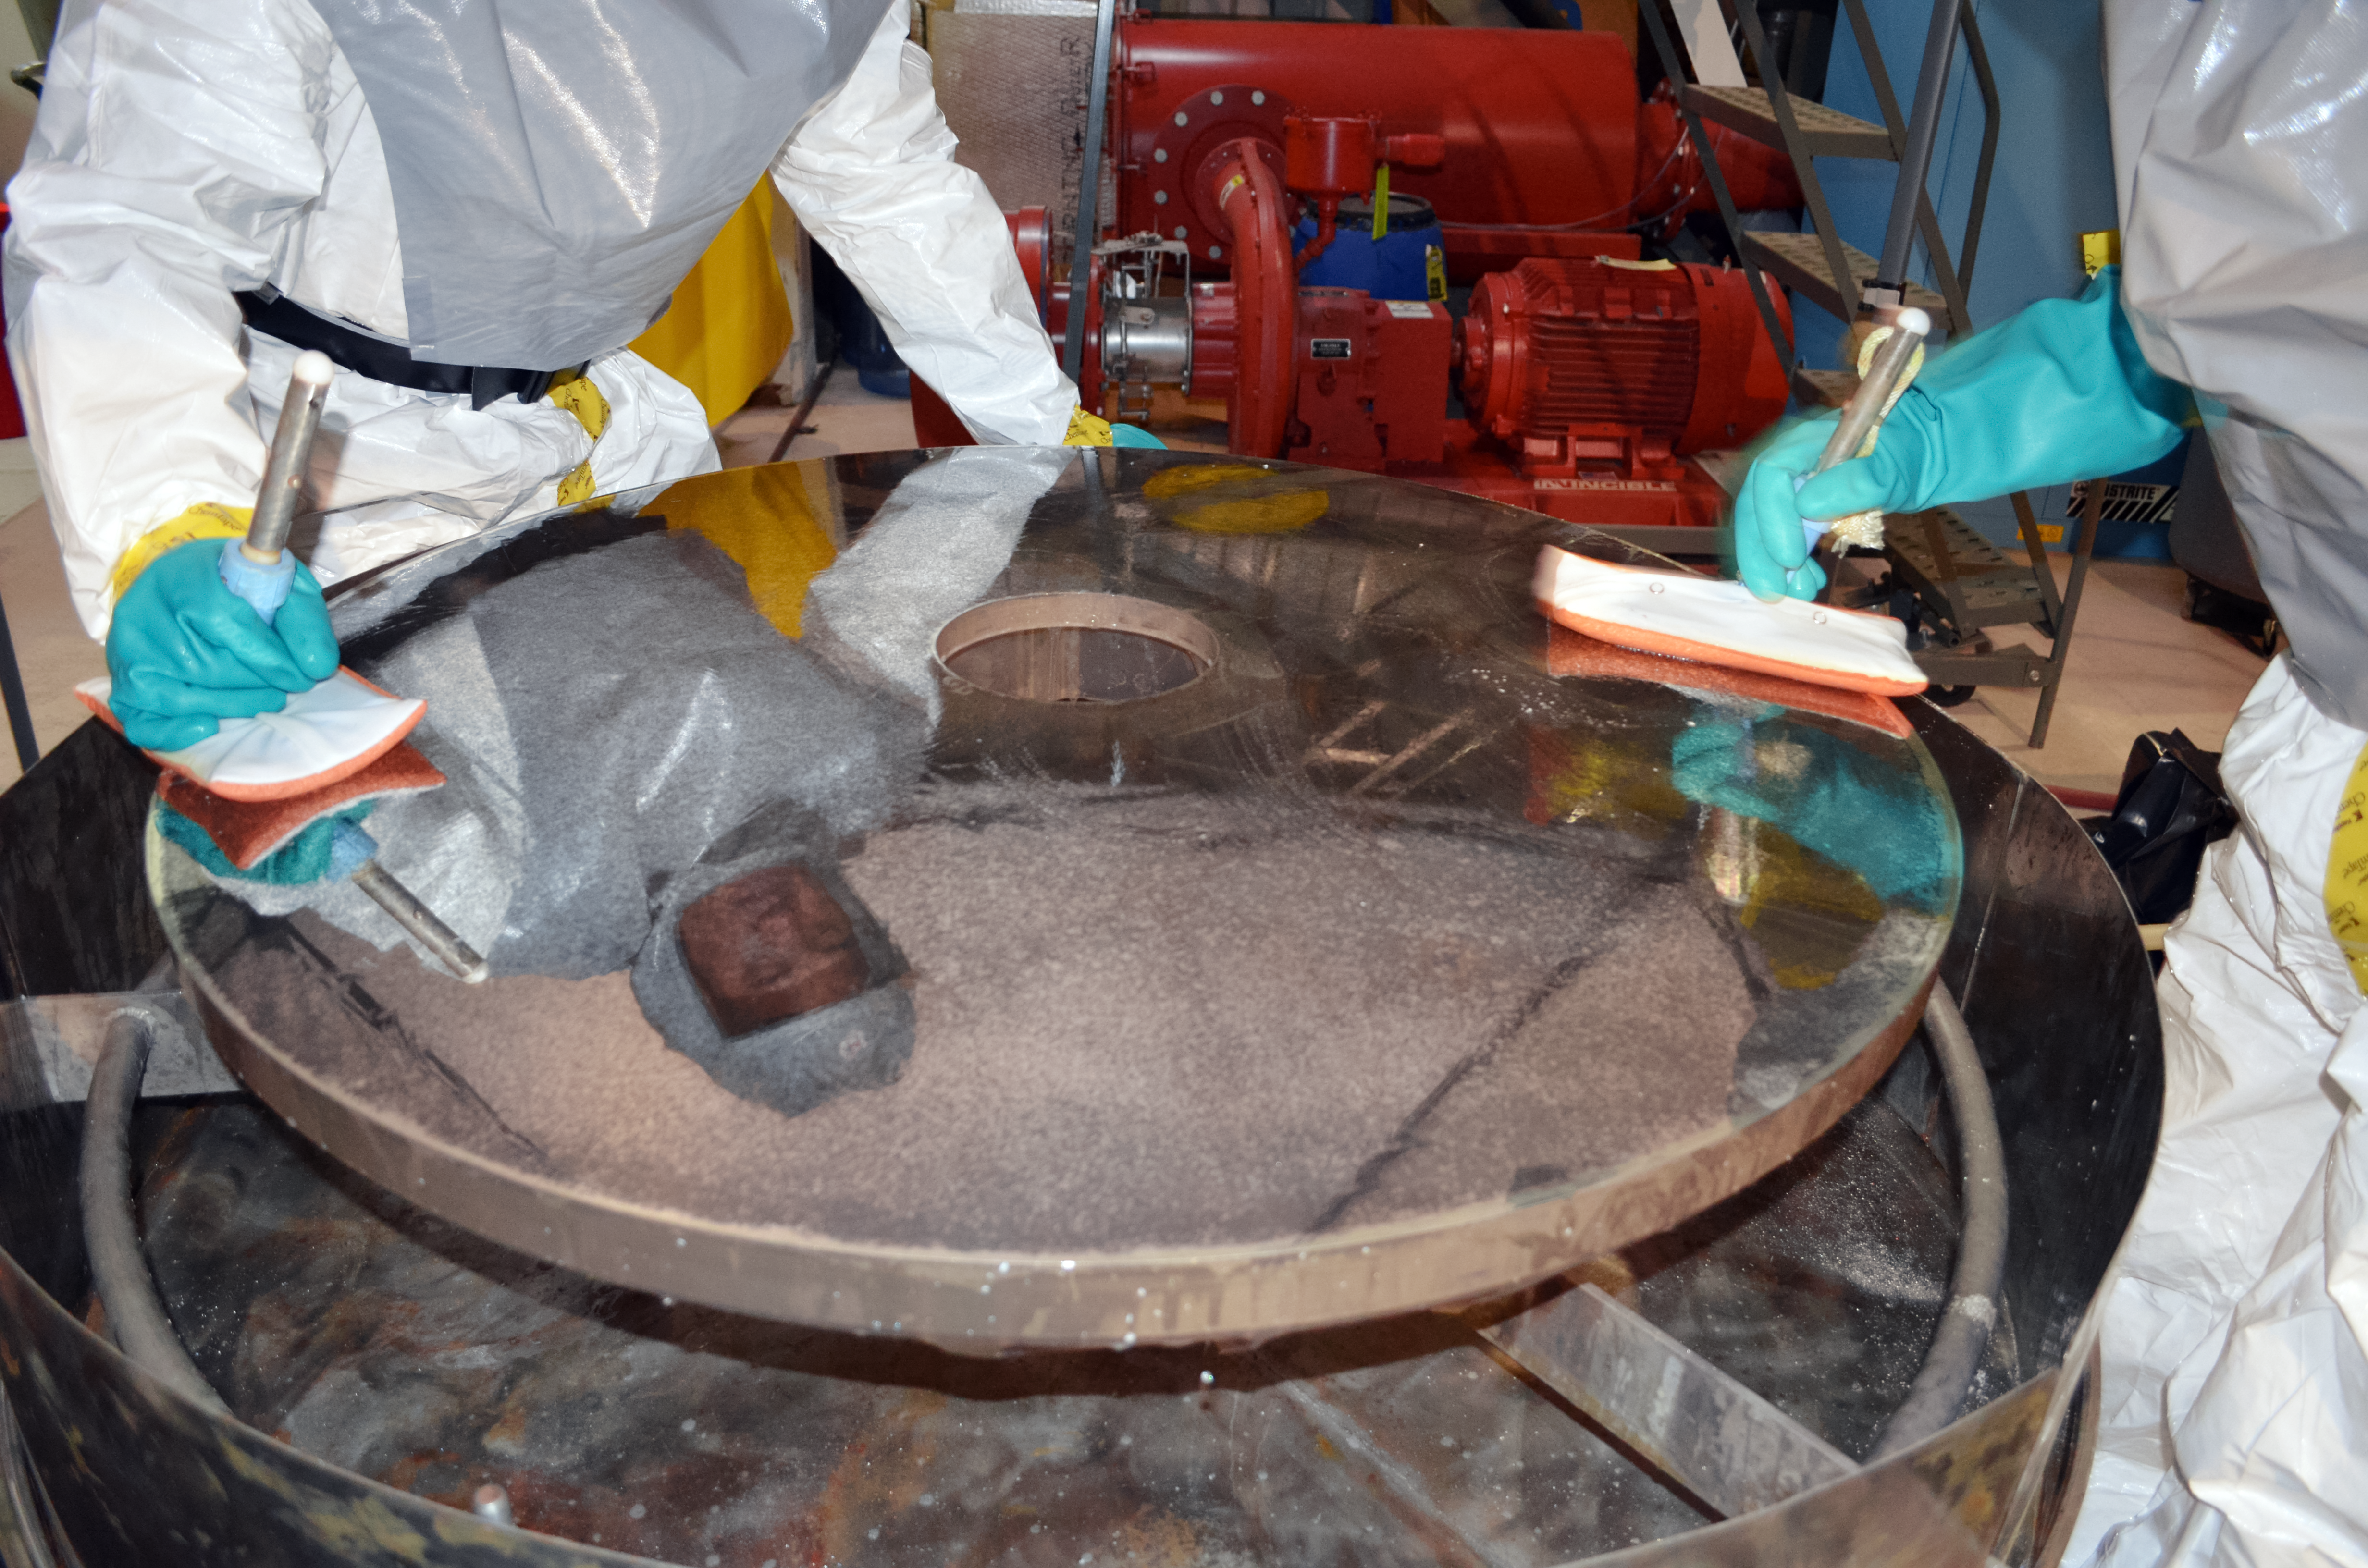

Gemini North Secondary Mirror Stripping

Technicians Rody Kawaihae and Clayton Ah Hee remove the old coating on Gemini North’s secondary mirror during the summer shutdown in 2021.

Credit: International Gemini Observatory/NOIRLab/NSF/AURA/T. Schneider